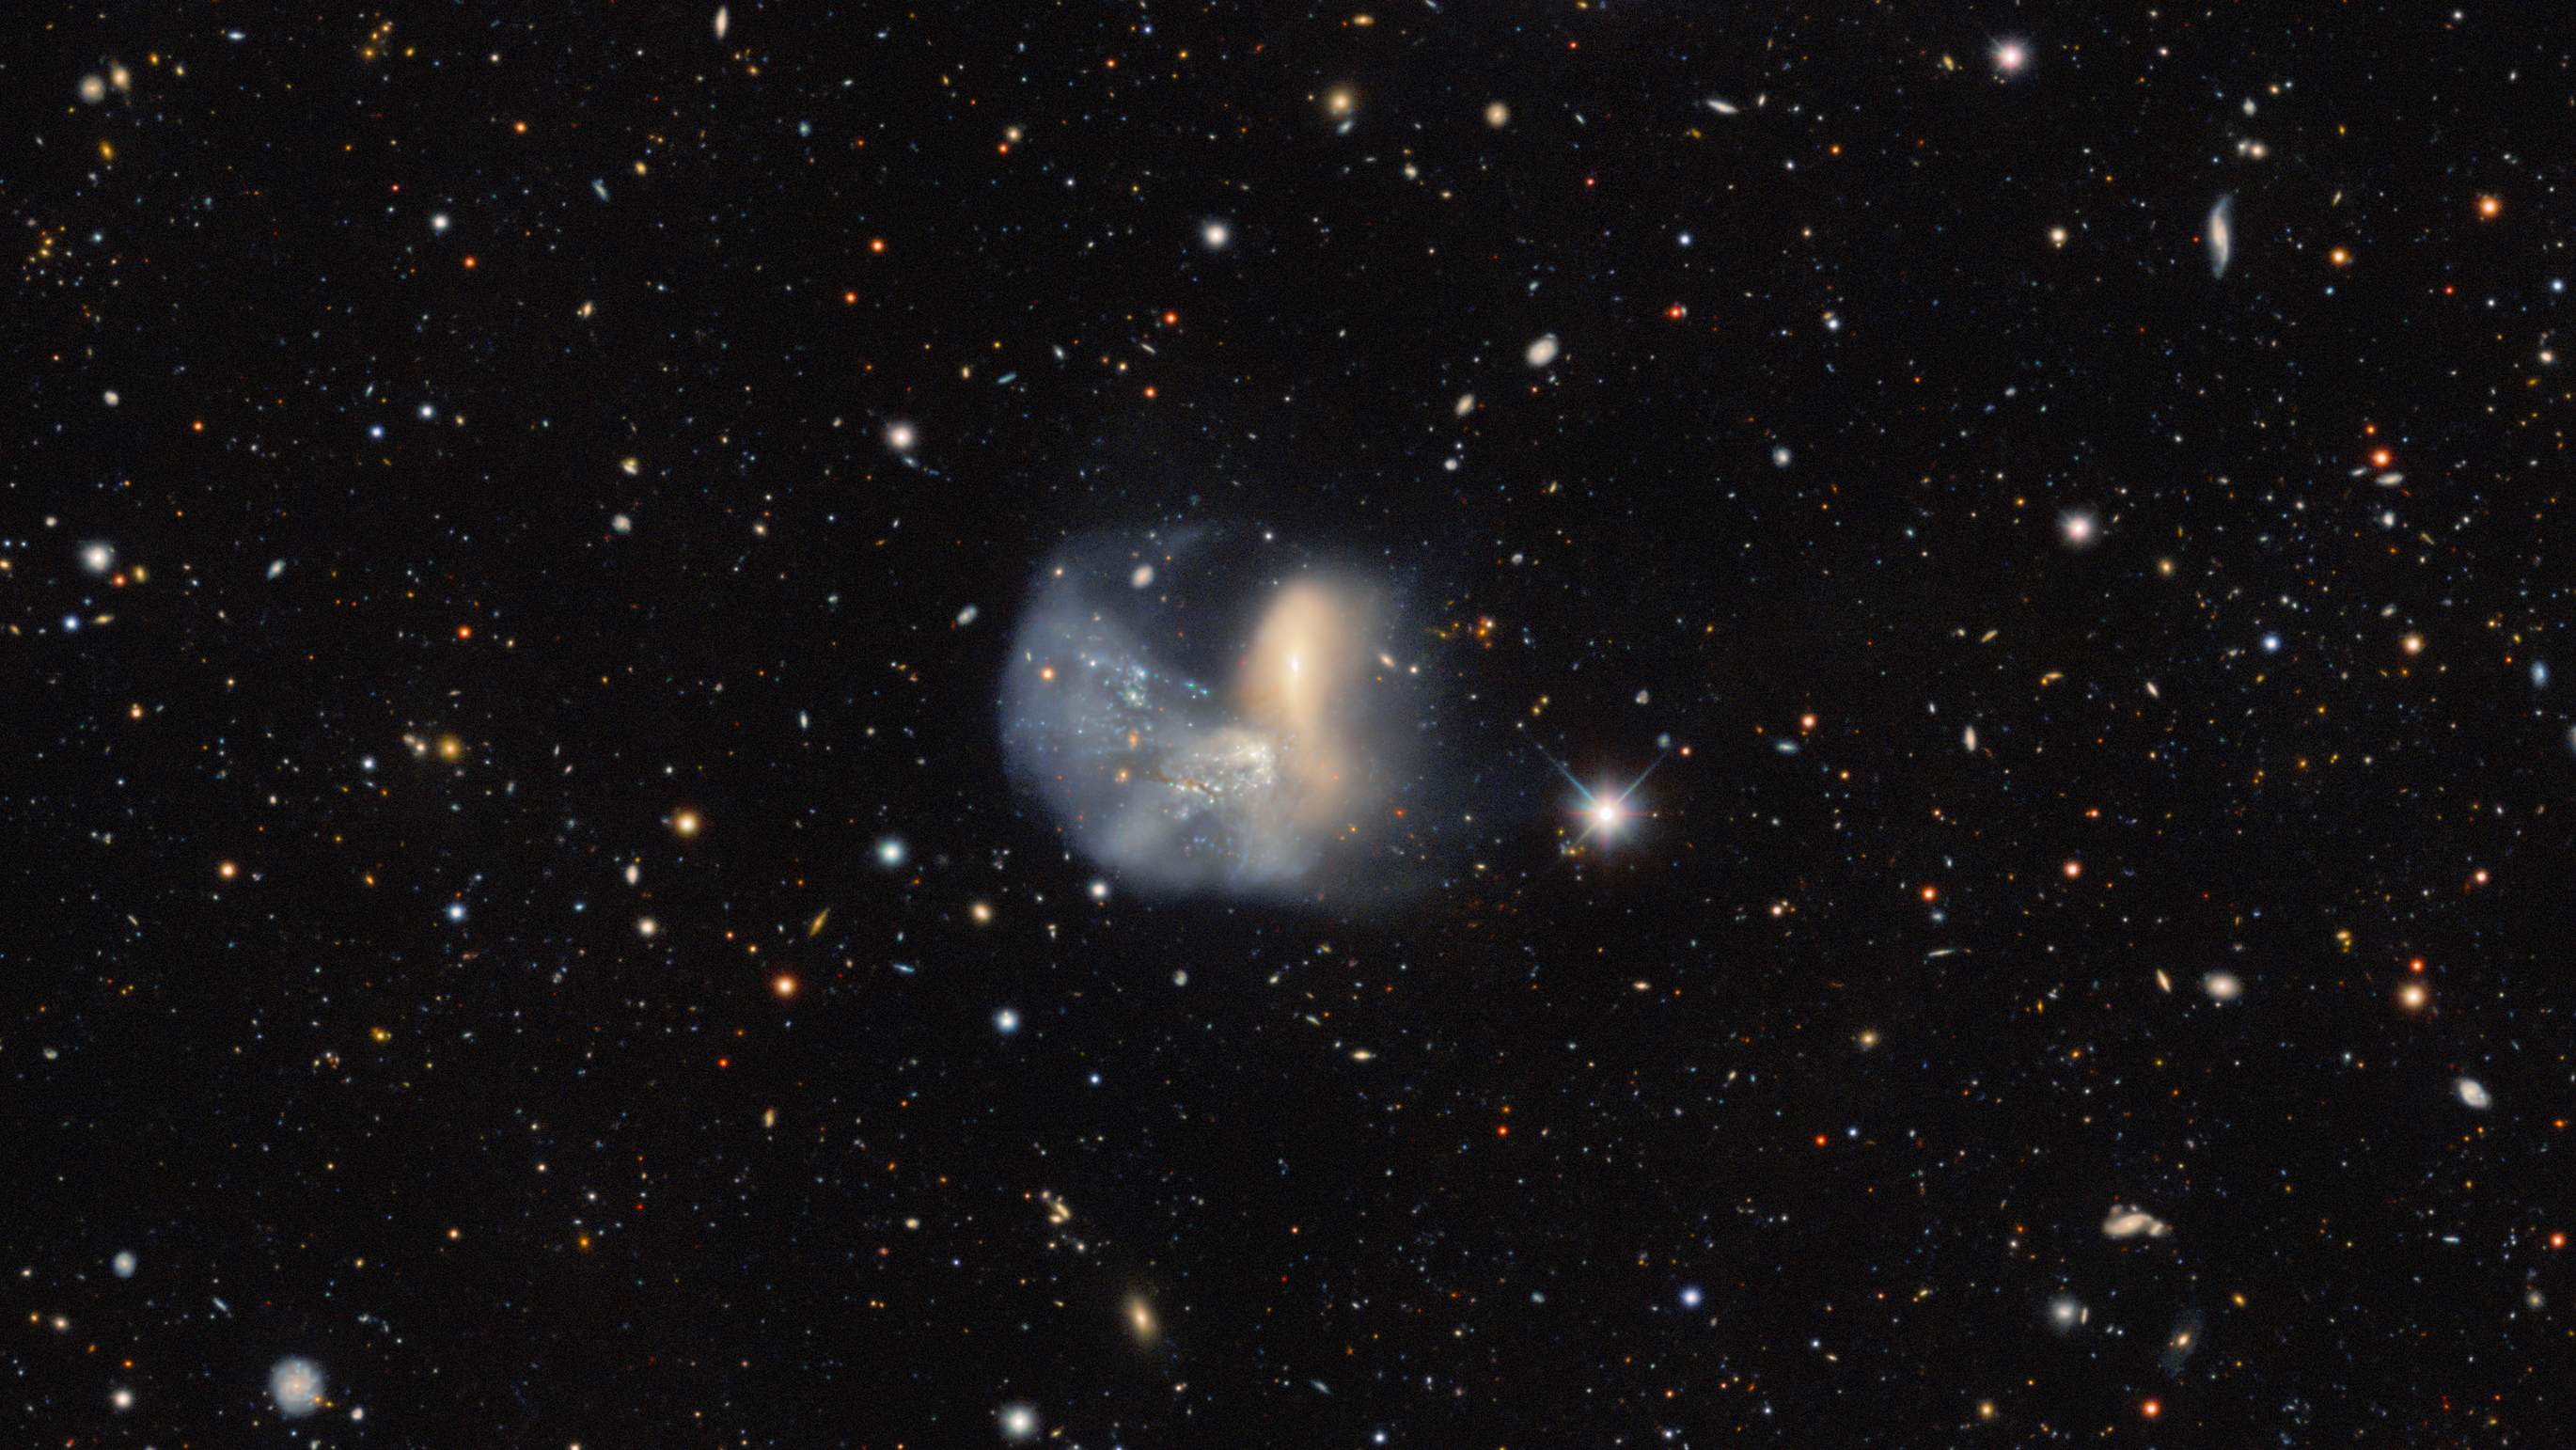

Galactic Face-off

Far, far away in the constellation Phoenix, two interacting galaxies meet in an epic battle spanning a hundred thousand light-years, captured here with the Víctor M. Blanco 4-meter Telescope at Cerro Tololo Inter-American Observatory (CTIO), a Program of NSF NOIRLab. Collectively known as NGC 454, the upper galaxy is a red elliptical galaxy called NGC 454 E, while below it is NGC 454 W, a blue, gas-rich irregular galaxy. Despite being in the early stages of their interaction, both galaxies already show severe distortion. Remnants of both galaxies have been stretched far beyond their main bodies, from the disarray of both galaxies’ stellar populations at the top right of this image to the globular clusters forming at NGC 454 W’s bottom-left side. Dust lanes from the dynamic interaction cross NGC 454 E, and NGC 454 W barely looks like the disk galaxy it was thought to be. The early merger is further evidenced by the veil of a low surface brightness halo surrounding the galaxies as well as the myriad of young stars that populate the system. Now gravitationally bound together, the fight of NGC 454 will end when the two galaxies eventually combine into one.

This interacting pair was captured by the Dark Energy Camera (DECam) made by the US Department of Energy as part of the Dark Energy Spectroscopic Instrument (DESI) Legacy Imaging Surveys.

Credit: DESI Legacy Imaging Surveys/LBNL/DOE & KPNO/CTIO/NOIRLab/NSF/AURA Image processing: T.A. Rector (University of Alaska Anchorage/NSF NOIRLab), J. Miller (Gemini Observatory/NSF NOIRLab), M. Rodriguez (Gemini Observatory/NSF NOIRLab) & M. Zamani (NSF NOIRLab)